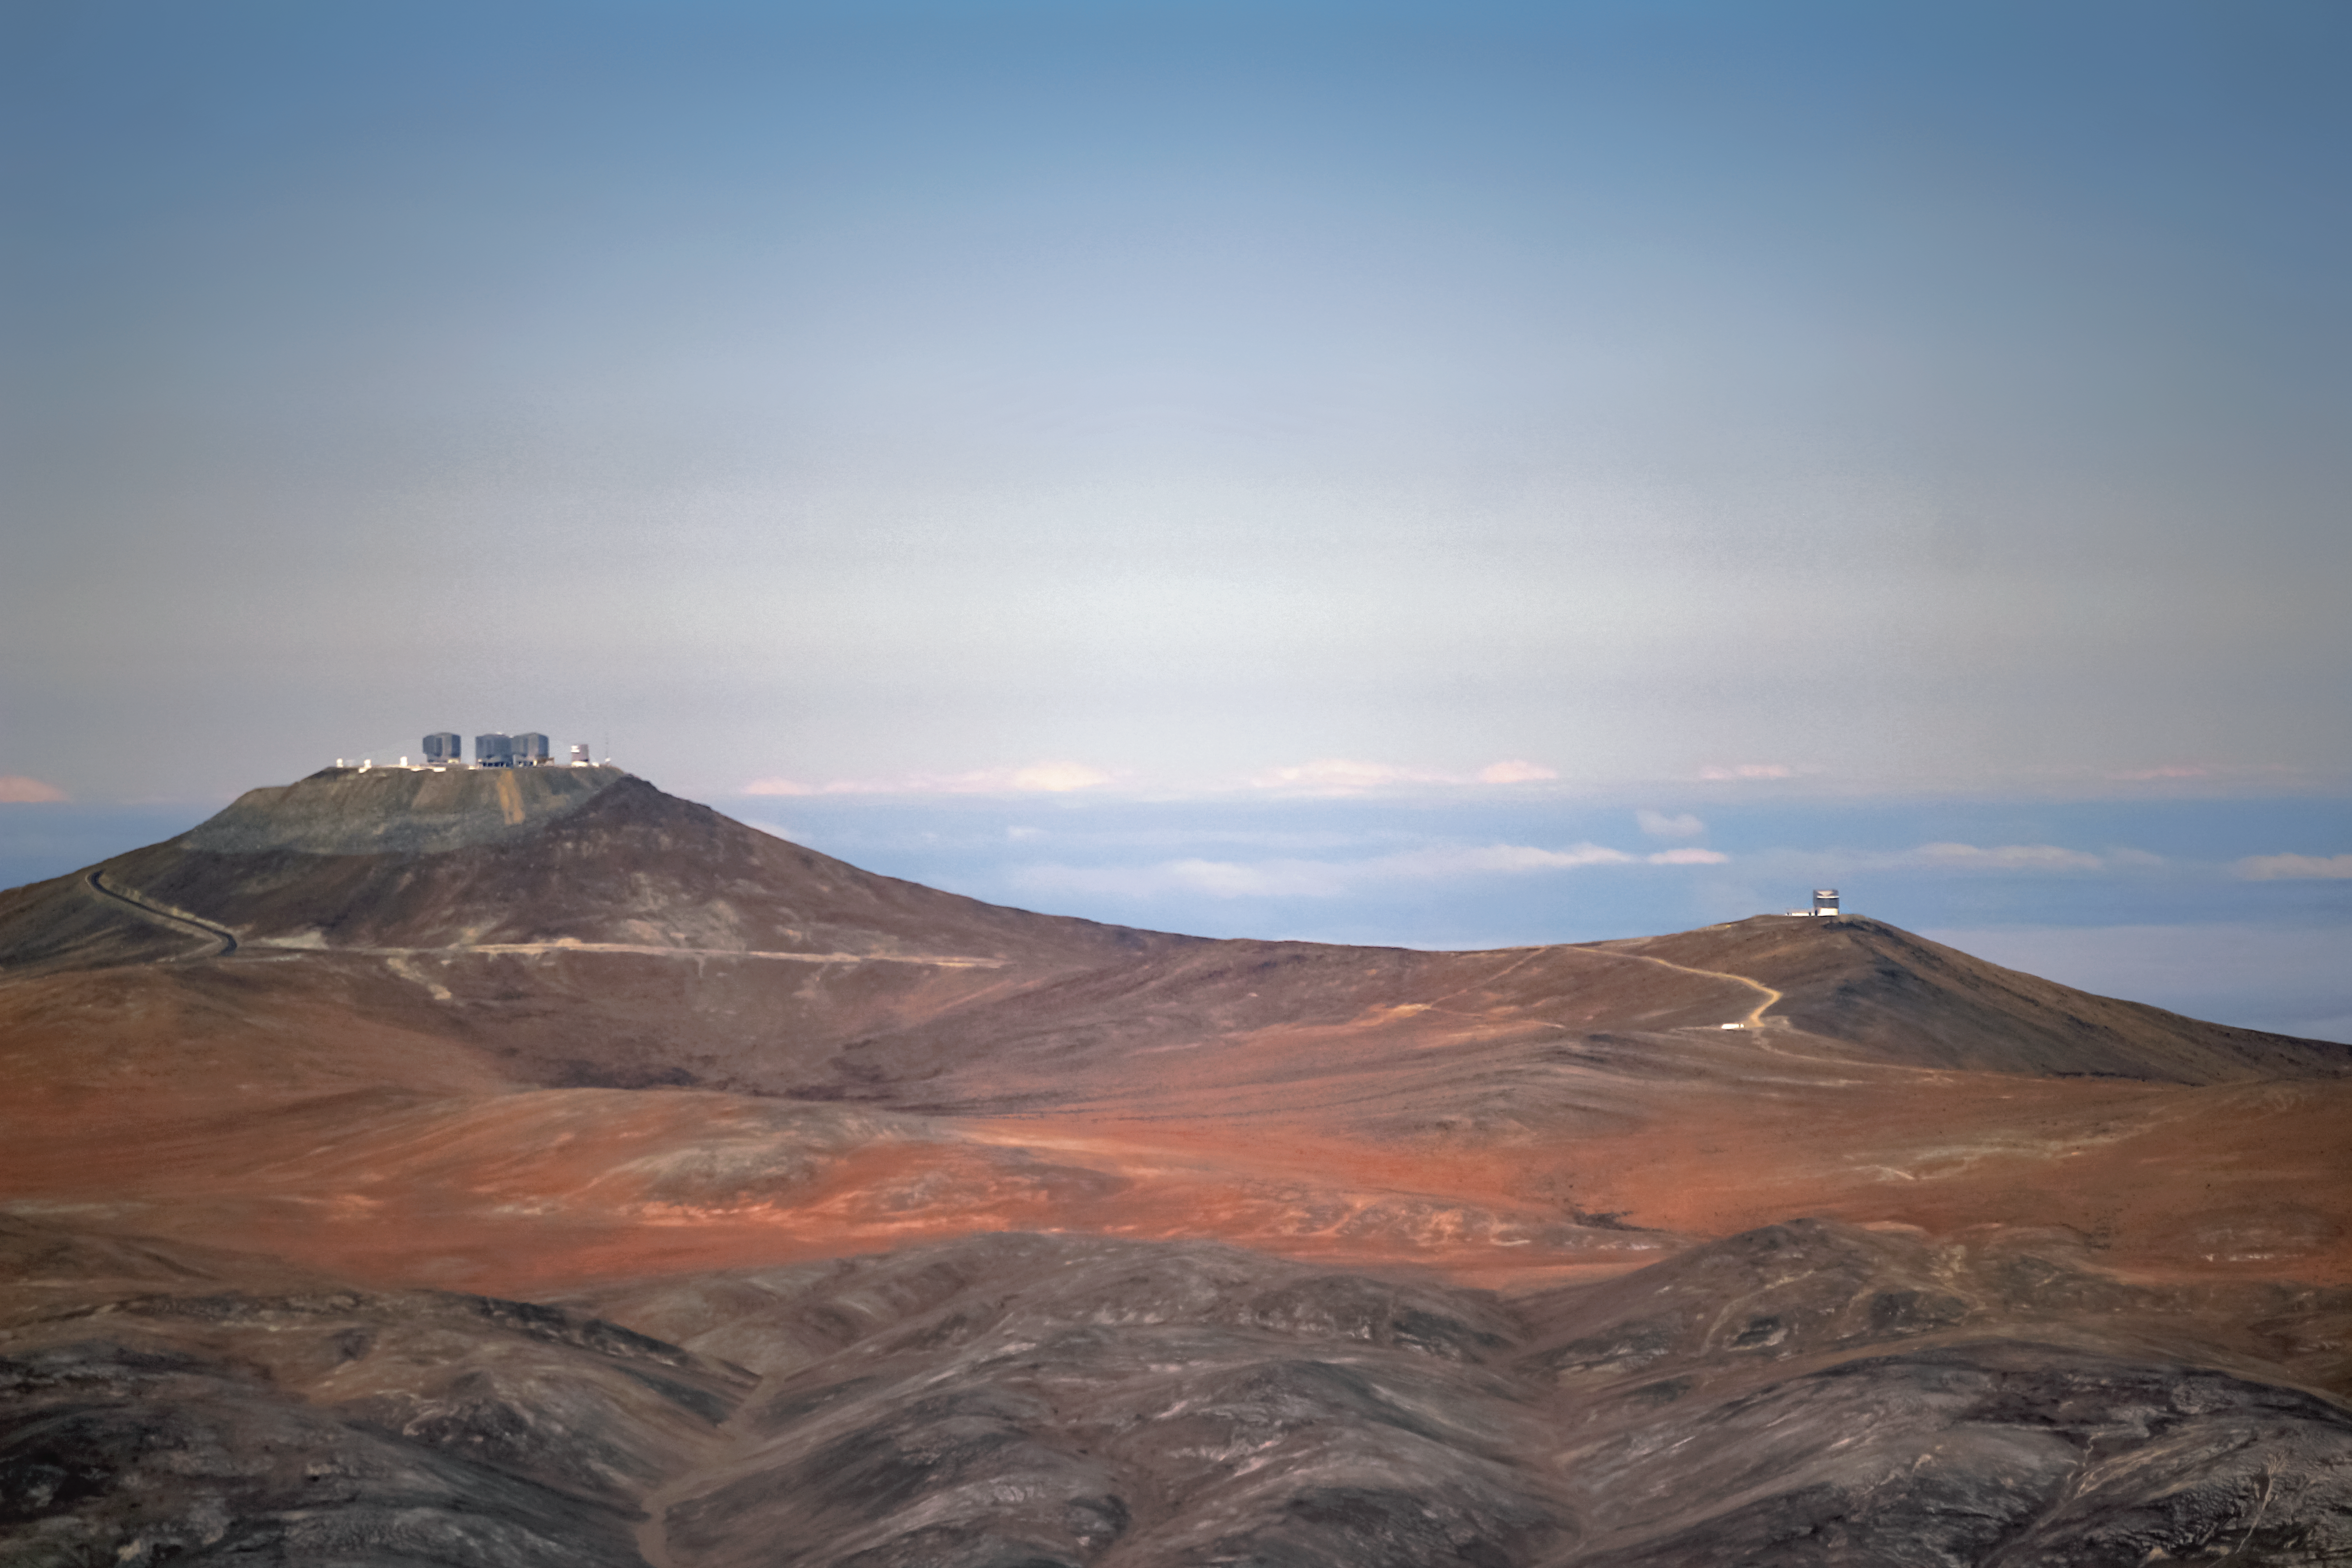

Island in the desert

The Very Large Telescope (VLT), located on the left side of the image, and Visible and Infrared Survey Telescope for Astronomy (VISTA), on the right, are located in the arid Atacama Desert in Chile.

Credit: G. Rojas/ESO